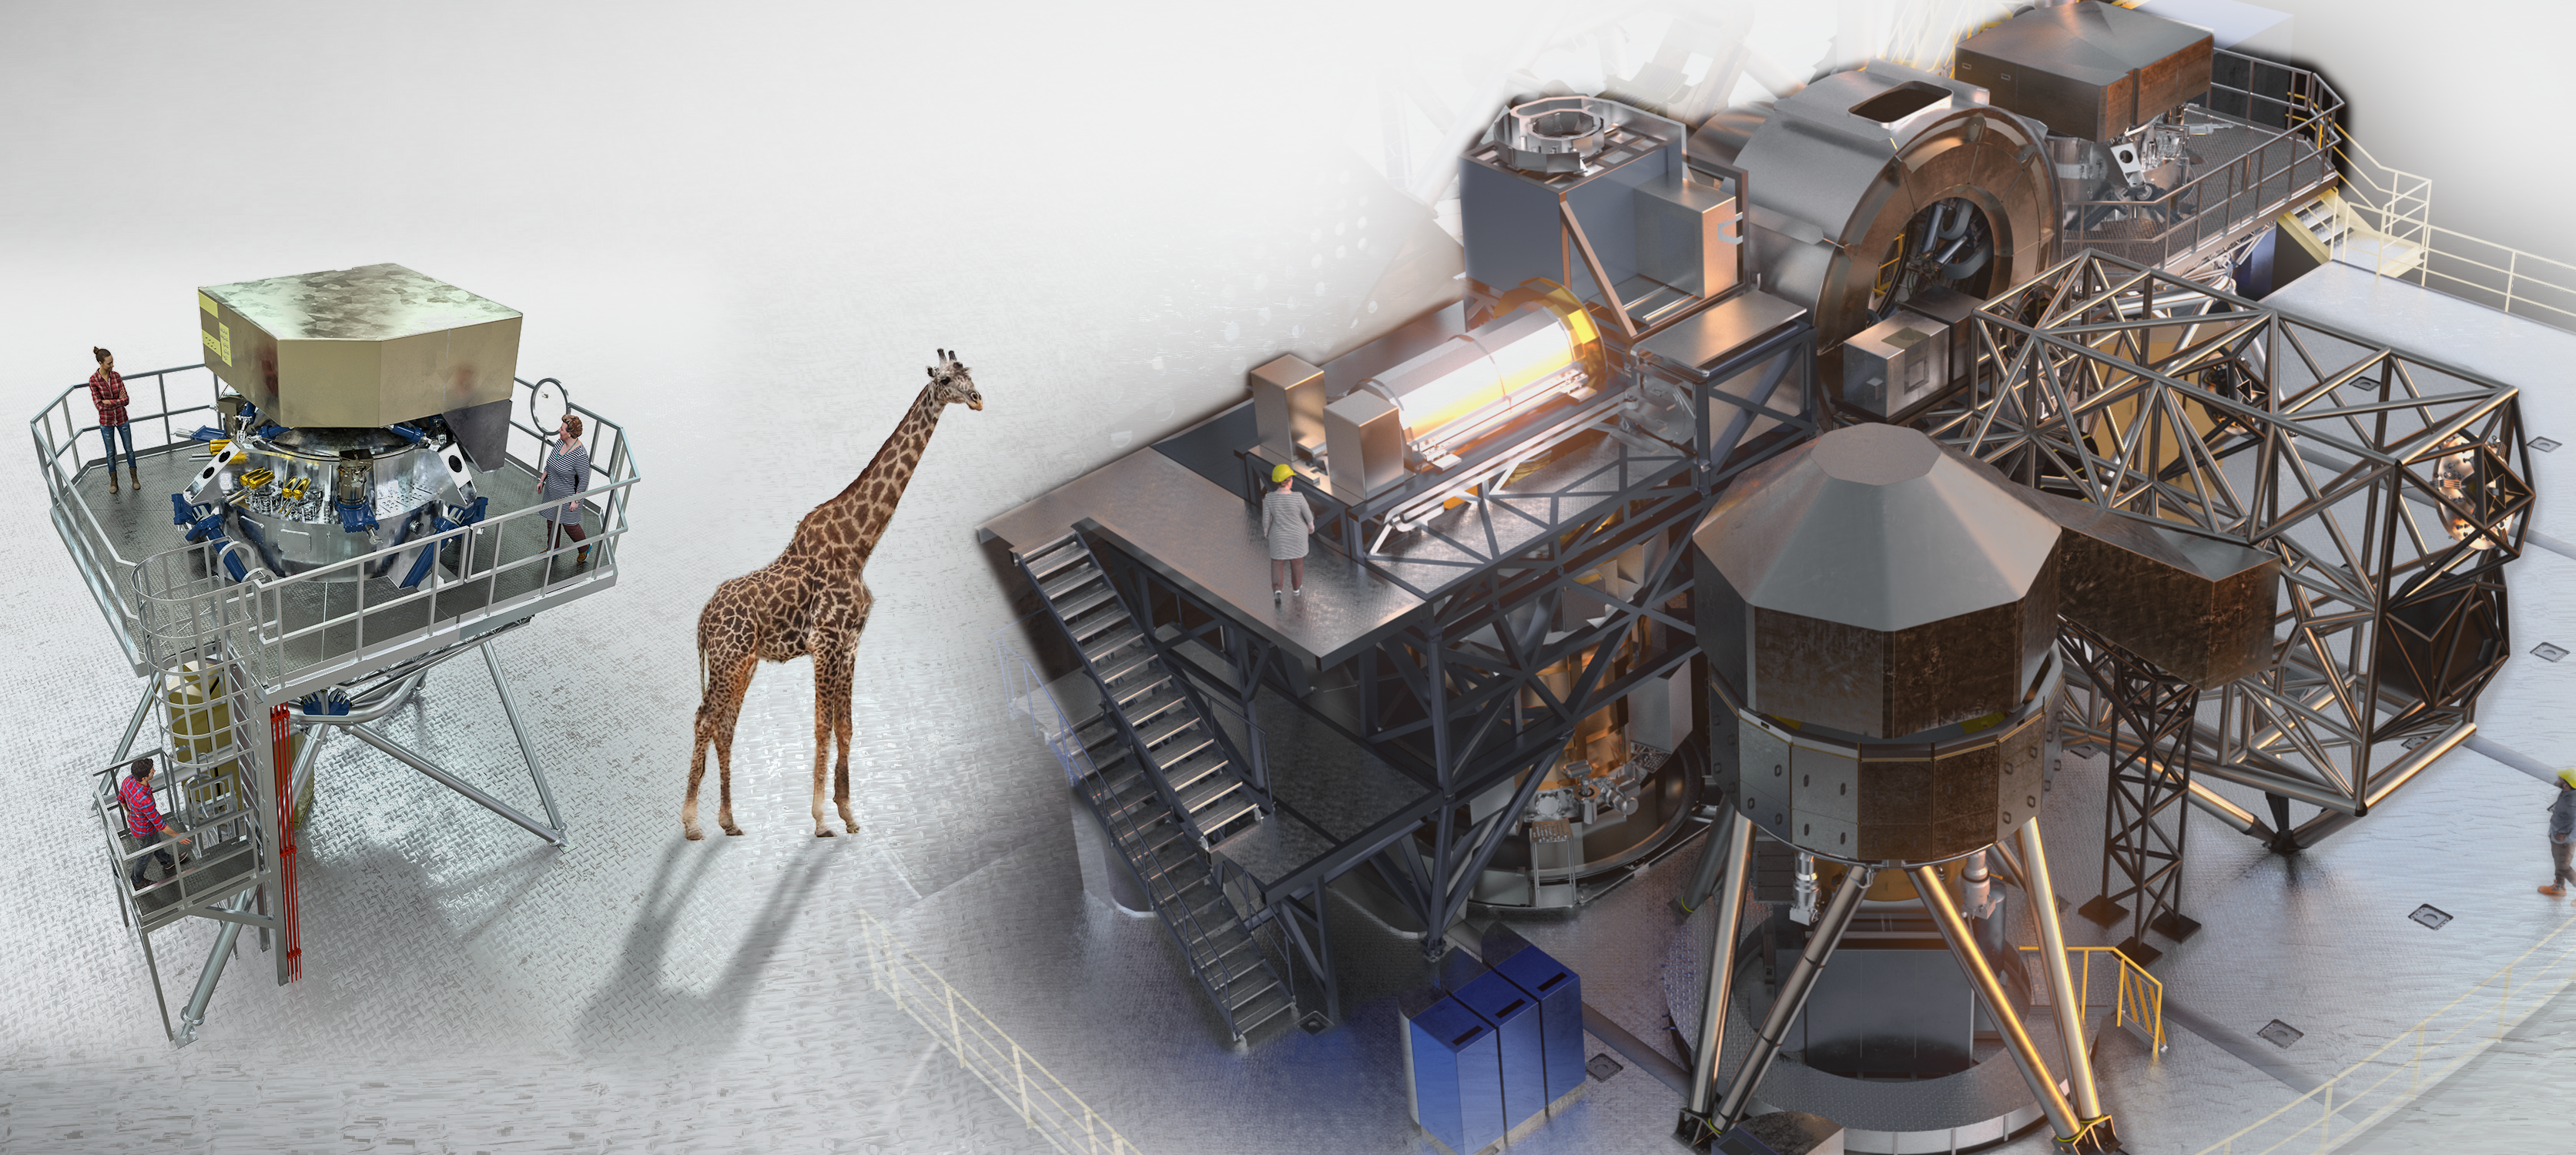

Next Generation of Astrophysics Instruments

Two of the first-generation instruments for ESO’s ELT. METIS is the mid-IR Imaging Spectrograph, while HARMONI is the near-IR multi-IFU instrument — the successor to MUSE. This figure illustrates the scale of the next generation of astrophysics instruments, comparable to those in particle physics and requiring large partnerships and sustained resource commitments.

Credit: NOIRLab/NSF/AURA/J.Pollard